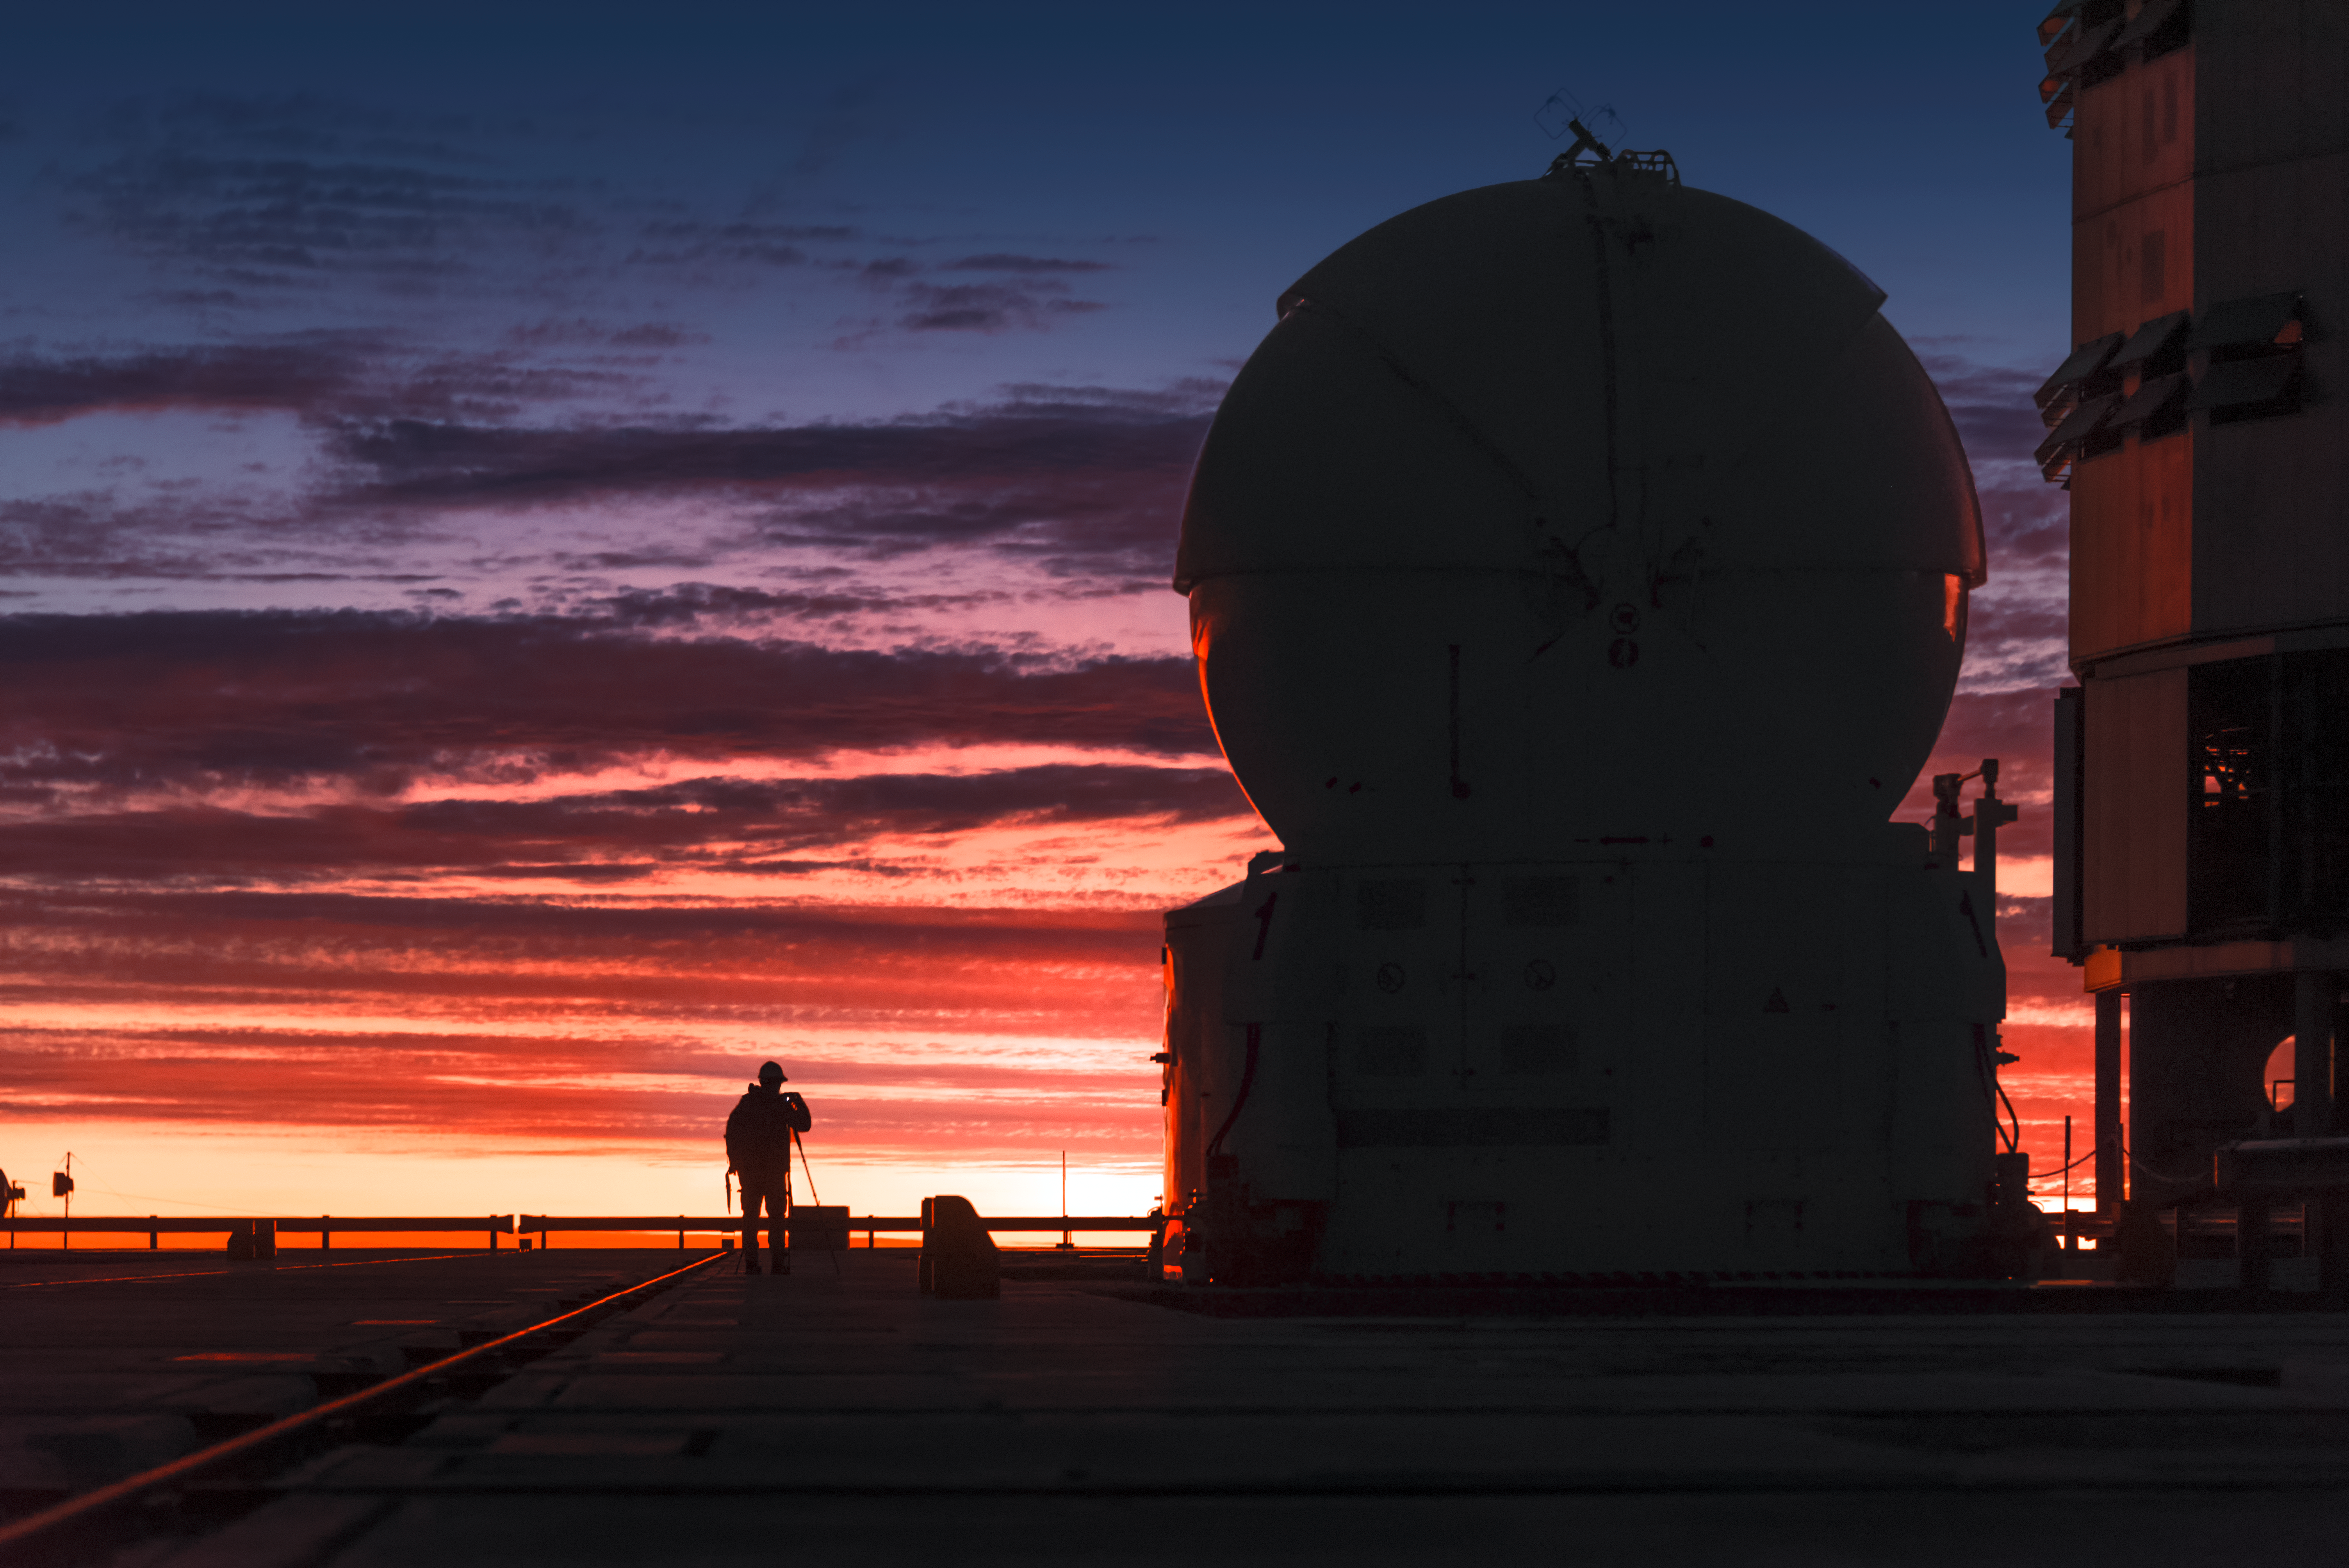

Sunset at Paranal

Sunset floods the sky above ESO's Very Large Telescope (VLT) with shades of red, outlining the distinctive silhouette of an Auxiliary Telescope (AT). The VLT is located at ESO's Paranal Observatory in northern Chile.

Credit: ESO/A. Ghizzi Panizza (www.albertoghizzipanizza.com)